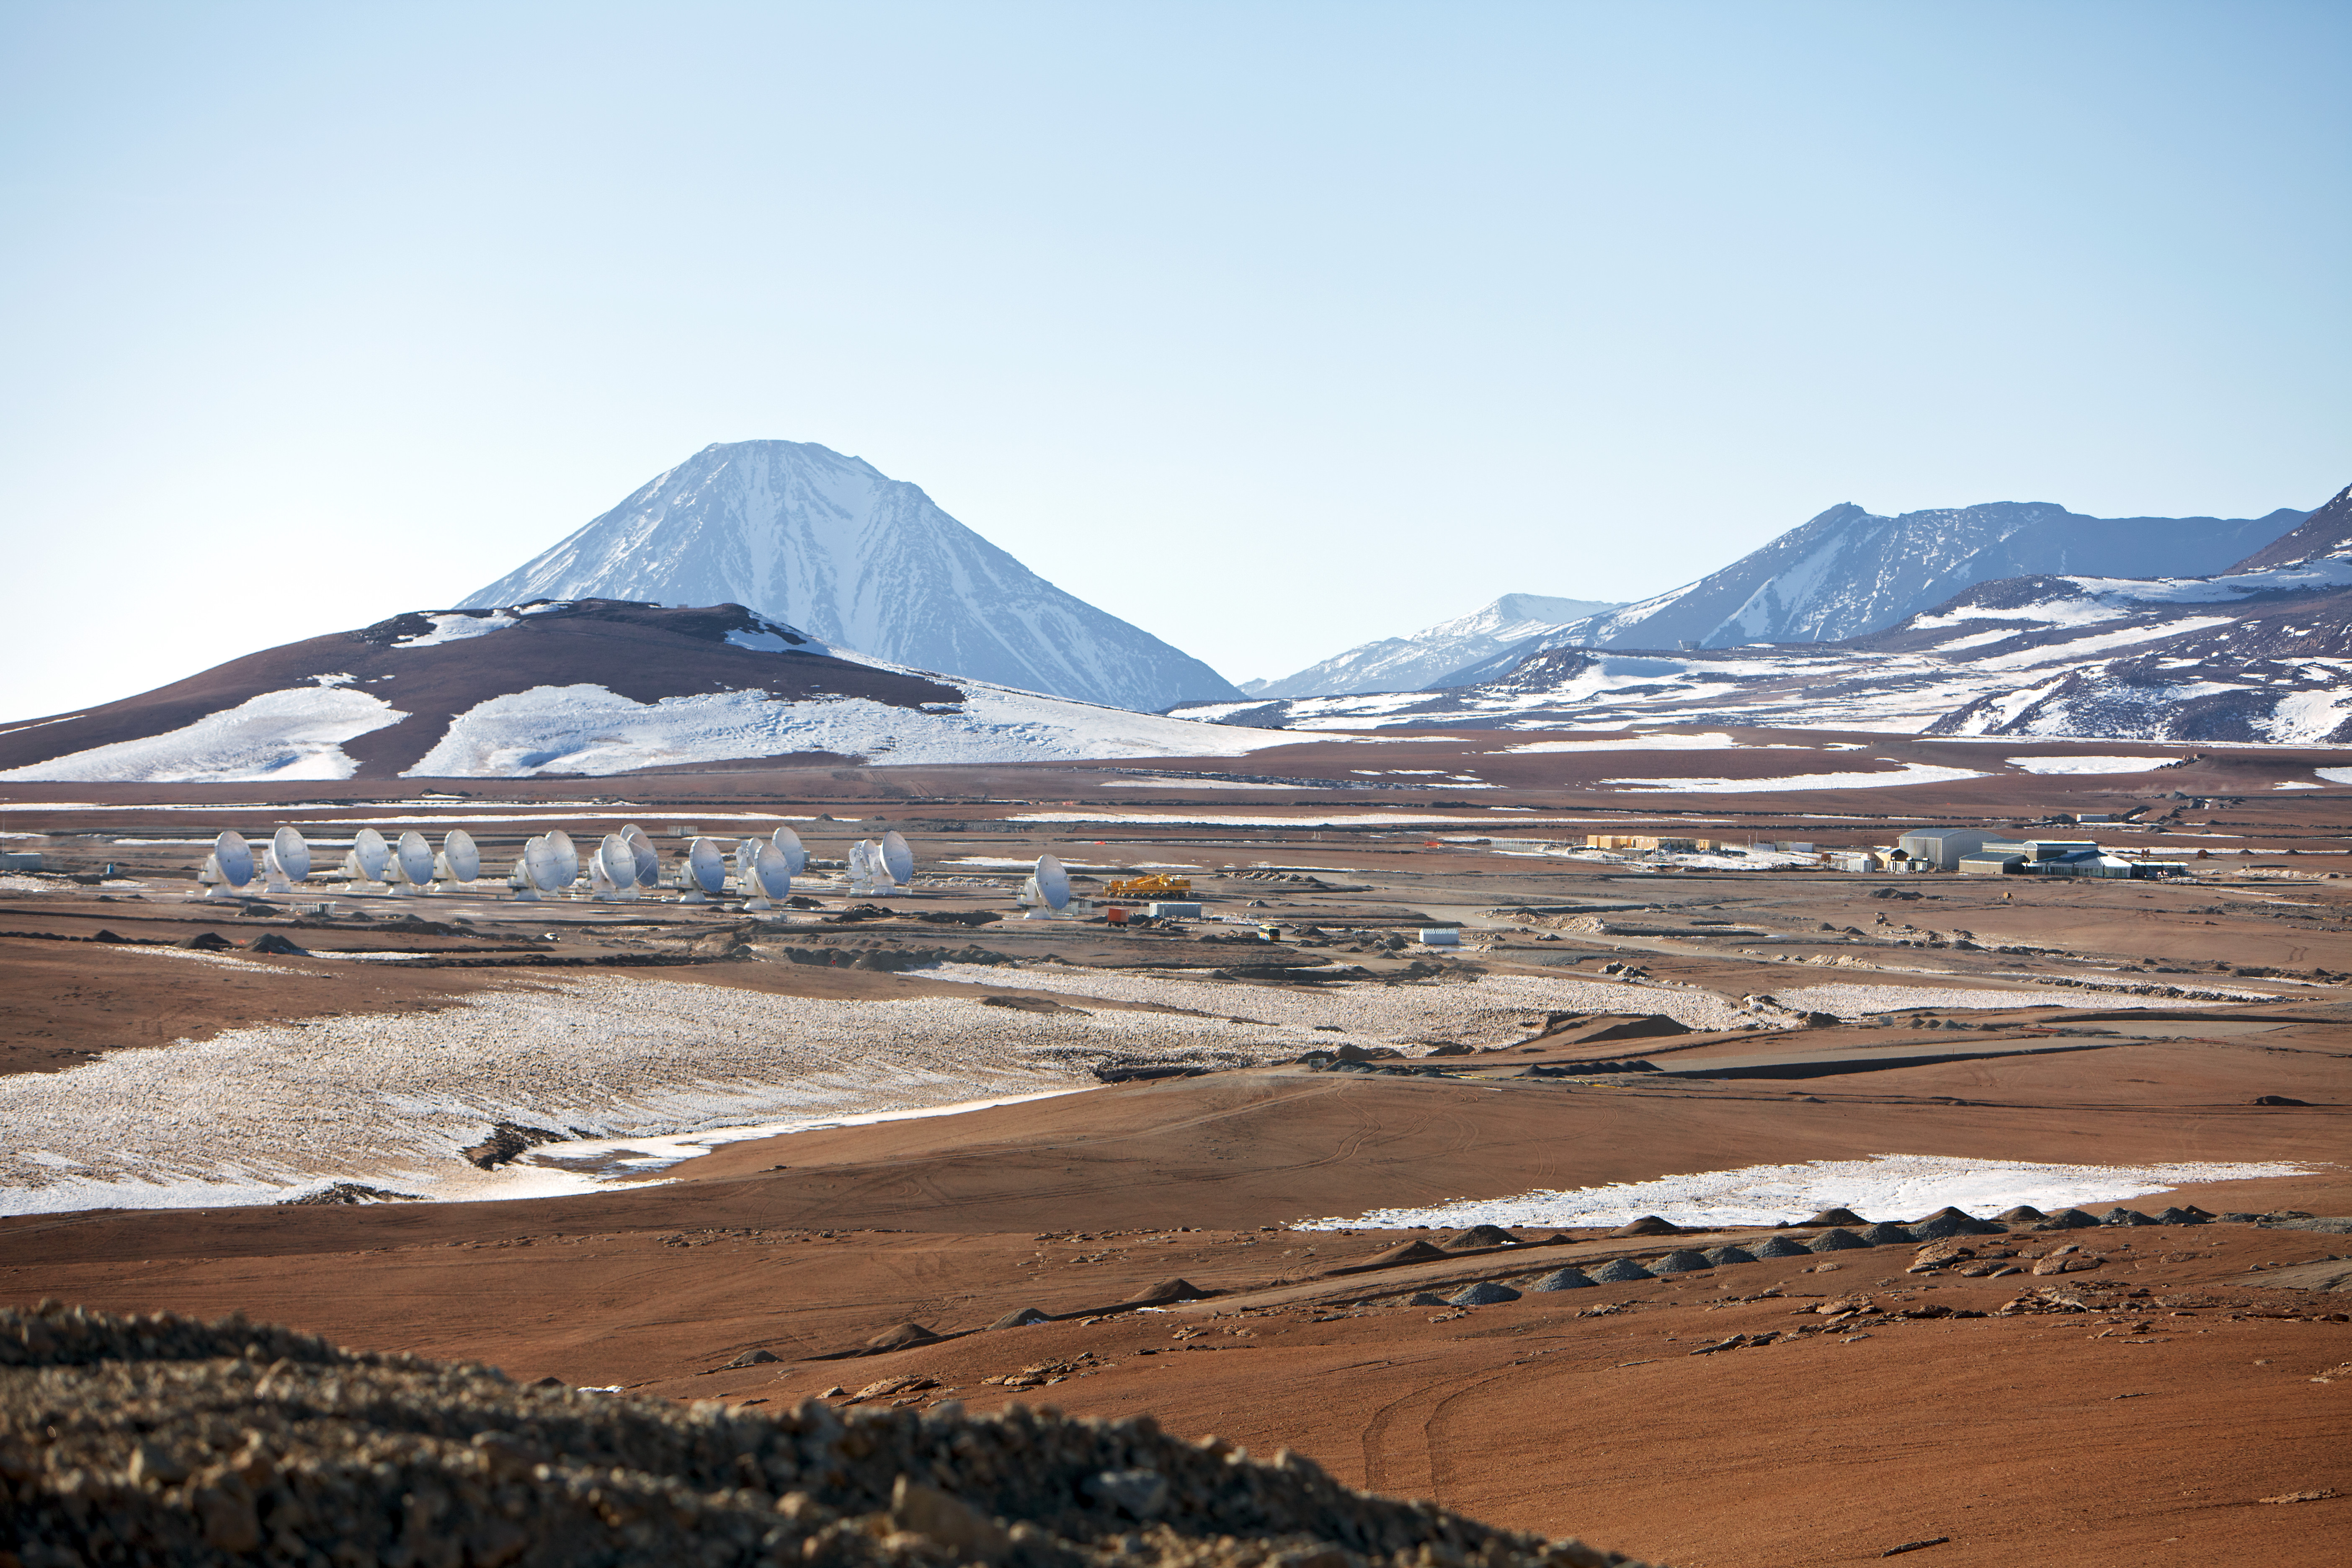

View of the ALMA antennas

View of the ALMA antennas on the Chajnantor Plateau, at an altitude of 5000 m. The antennas are designed to withstand the harsh conditions at the high site, where the extremely dry and rarefied air is ideal for ALMA's observations of the universe at millimeter- and submillimeter-wavelengths.

Credit: ESO